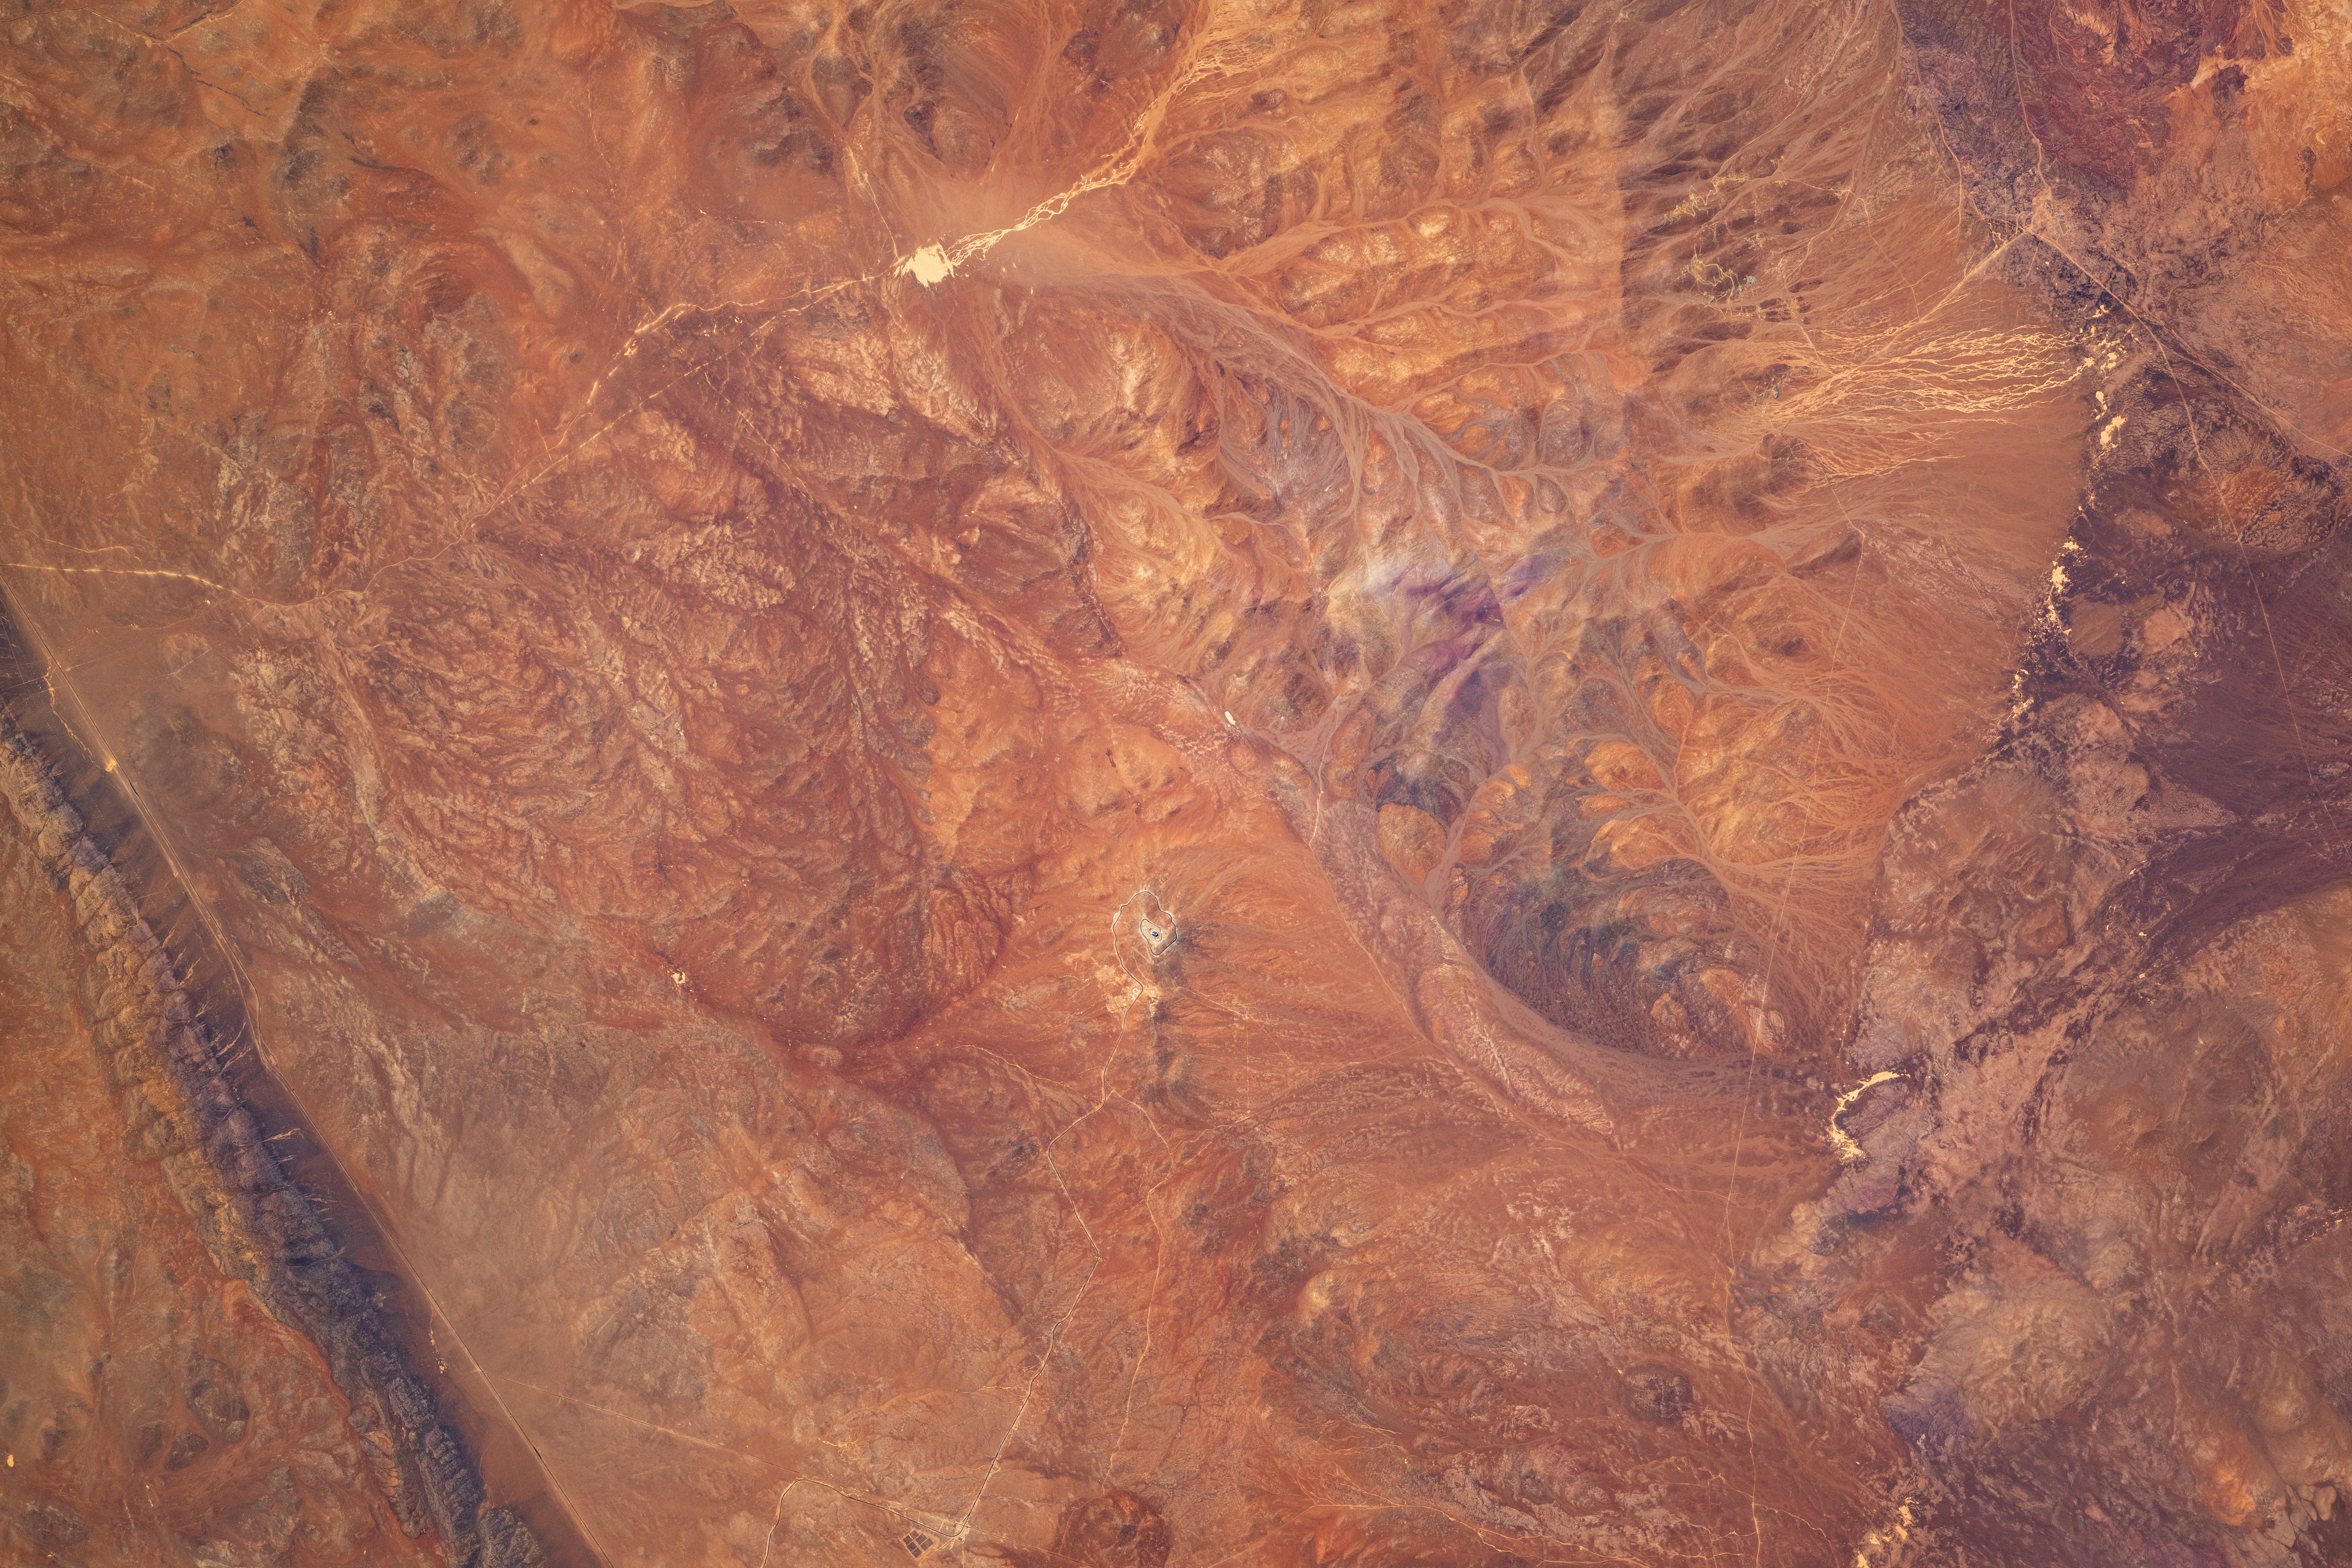

ESO’s Extremely Large Telescope from space

Like a tiny snail shell lying on a beach, a small spiral juts out from the expanse of the Atacama Desert. While most of the lines carving the landscape in today's Picture of the Week are natural consequences of geology, the circling path is in fact a road leading up the mountain Cerro Armazones. At the top sits ESO's Extremely Large Telescope (ELT), currently under construction, visible only as a black dot below the centre of this image.

Pinpointing the ELT in the vast area of reds and greys might, at first, make its name seem excessive. But it is all a matter of perspective. This photo was taken by Sophie Adenot, a French engineer, helicopter pilot and astronaut at the European Space Agency (ESA), currently on the International Space Station (ISS) for a long-duration mission called εpsilon. Even from her vantage point, more than 400 kilometres above the Earth's surface, the ELT is a distinguishable feature in the landscape. Once completed, it will be the world's largest visible and infrared light telescope. Its immense light-gathering capability will allow the ELT to probe deeper into the Universe than ever before. An avid stargazer herself, Adenot has sent a log from the ISS to explain why the ELT's location was chosen:

Day 051, orbit 802 – Chile has some of the most beautiful skies on Earth... Stargazing takes on a different dimension there, with three galaxies perfectly visible to the naked eye in the night sky – our very own Milky Way and its two neighbours, the large and small Magellanic Clouds.

The Mars-like Atacama desert is home to several of ESO’s observatories, including at La Silla and Cerro Paranal. This picture shows the construction site of ESO’s Extremely Large Telescope (ELT) on Cerro Armazones. Once completed, the ELT will become the world’s biggest eye on the sky, featuring a 39-meter-diameter mirror… that’s about 9 cars parked bumper-to-bumper, or two H225 helicopters nose-to-tail!

Collaboration between Europe and Chile at its best!

Credit: ESA – S. Adenot. CC-BY-SA 3.0 IGO